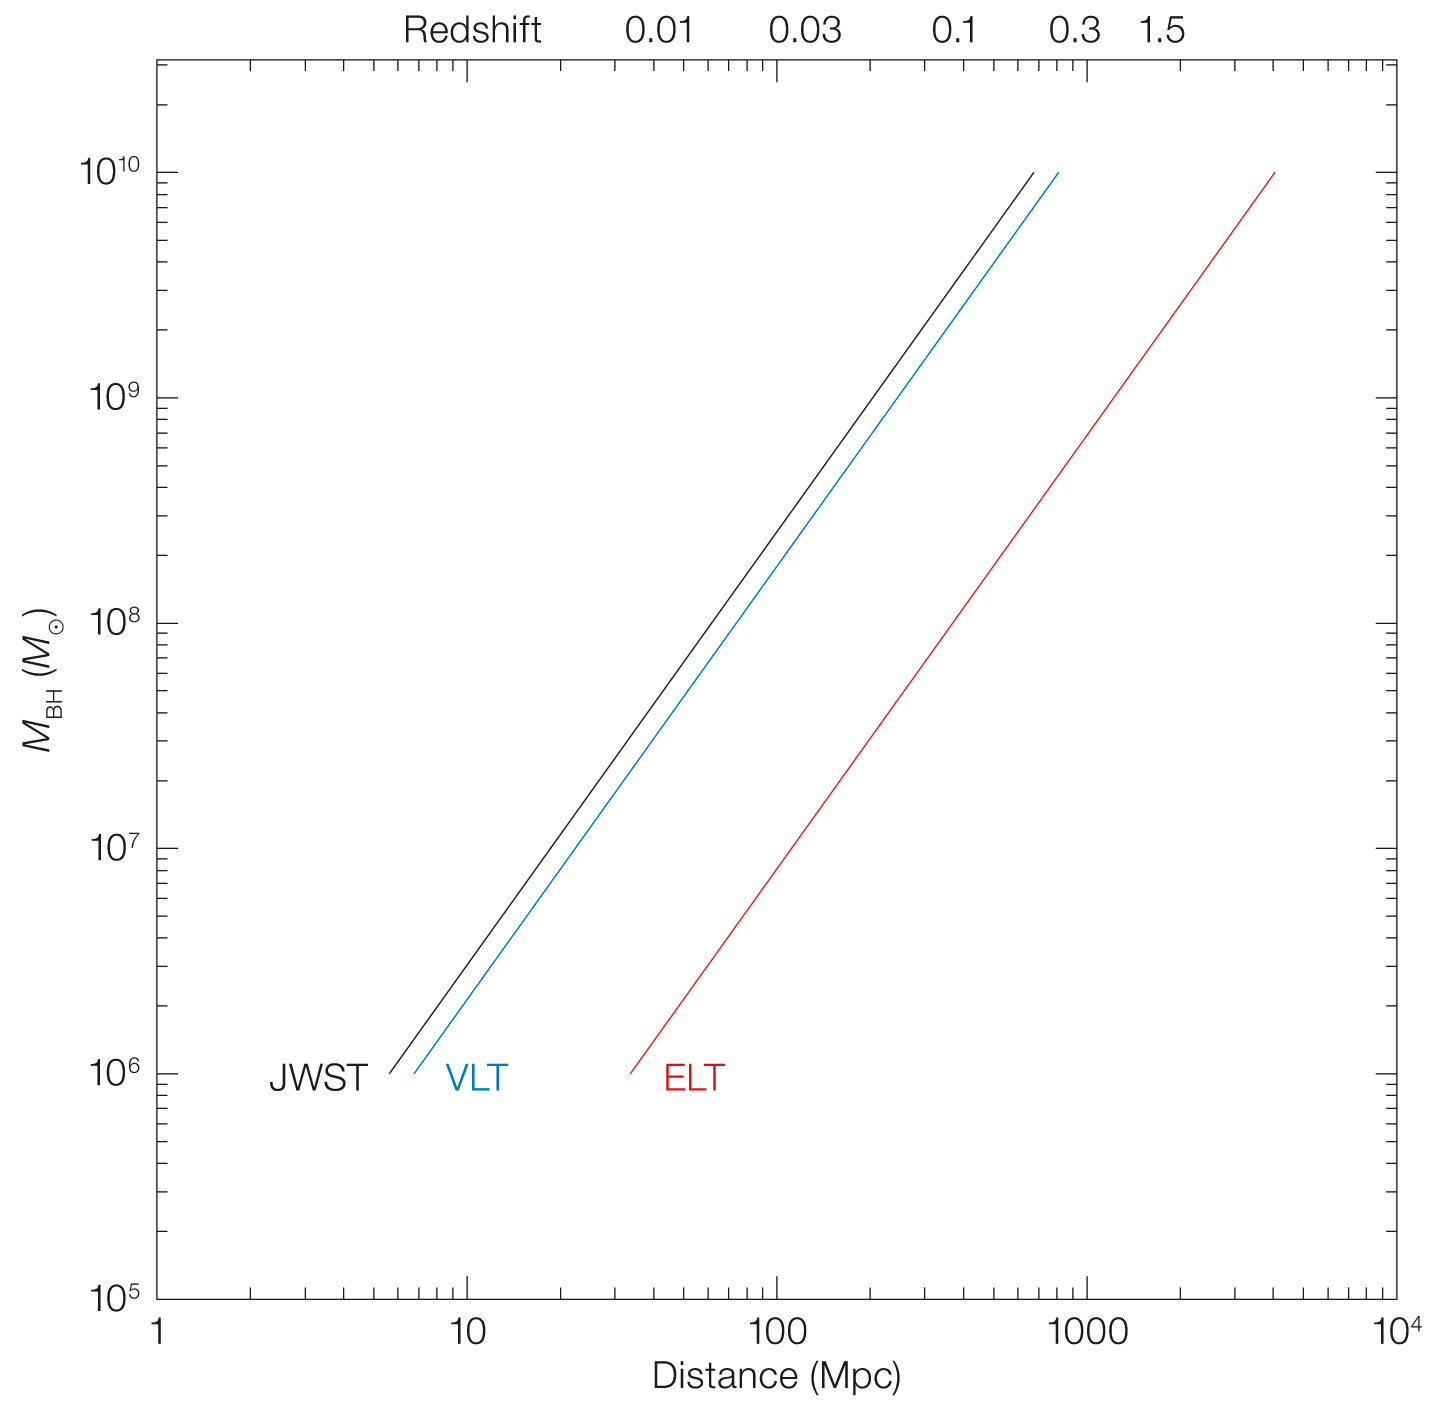

Black hole mass as a function of angular size distance

This diagram shows how black hole mass varies with angular size distance. Spatial resolution assumes the diffraction limit case and scales with the telescope diameter. The ELT line is for θres = 10 mas (a value intermediate between the two wavelength-dependent extremes), the VLT one is for θres = 50 mas (ERIS), while the JWST one is θres = 60 mas.

Credit: ESO/P. Padovani